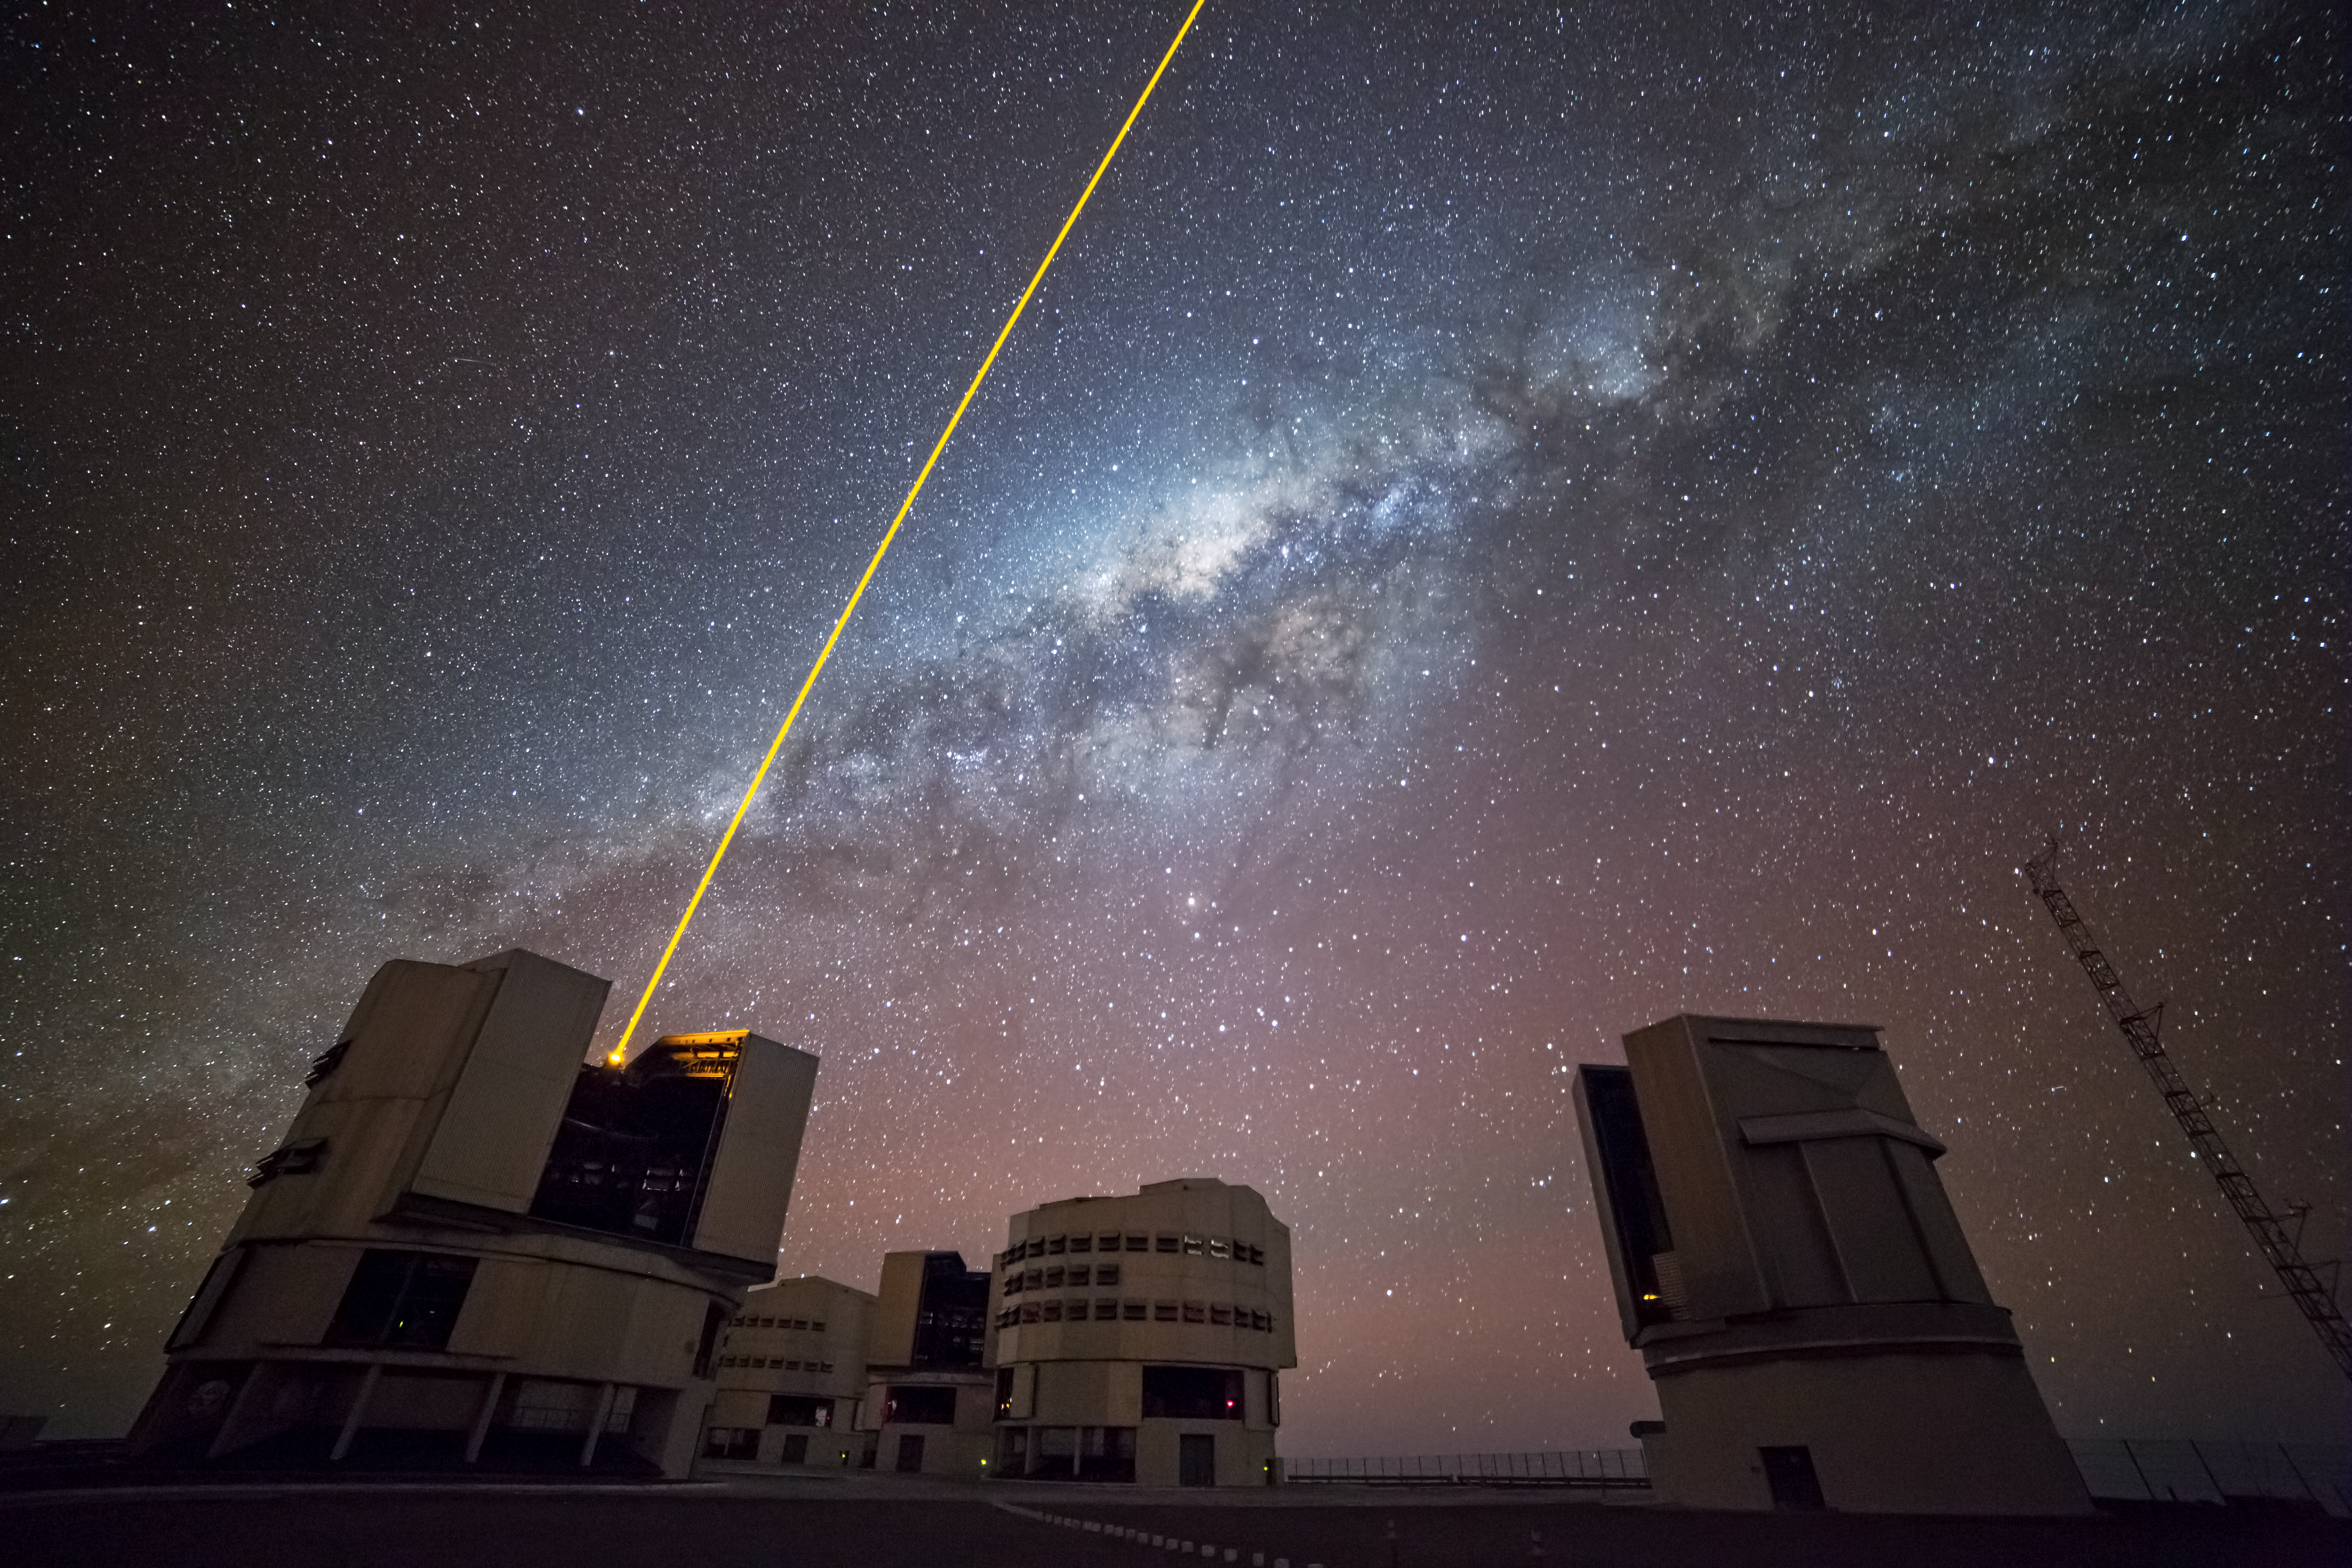

The VLT’s artificial star

This new image, taken by ESO Photo Ambassador Gianluca Lombardi, shows a stunning array of colours, ranging from the haze of pink dominating the bottom of the frame to the blues and whites of the Milky Way above. The blocks visible at the foreground of the image are the Unit Telescopes of the Very Large Telescope (VLT), based at ESO's Paranal Observatory in Chile.

Cutting through the scene is a harsh yellow slash. This prominent streak is the VLT's laser guide star, which is part of the telescope's adaptive optics system that compensates for the blurring effects of the atmosphere. Light from the sky is distorted as it travels through the atmosphere due to local variations. Whenever possible, astronomers hunt down a bright star to calibrate their observations, but when there is no suitable star near enough to their target, they have to rely on an artificial one — created by pointing a bright, piercing laser up into the night, as shown in this image.

Credit: ESO/G. Lombardi (glphoto.it)